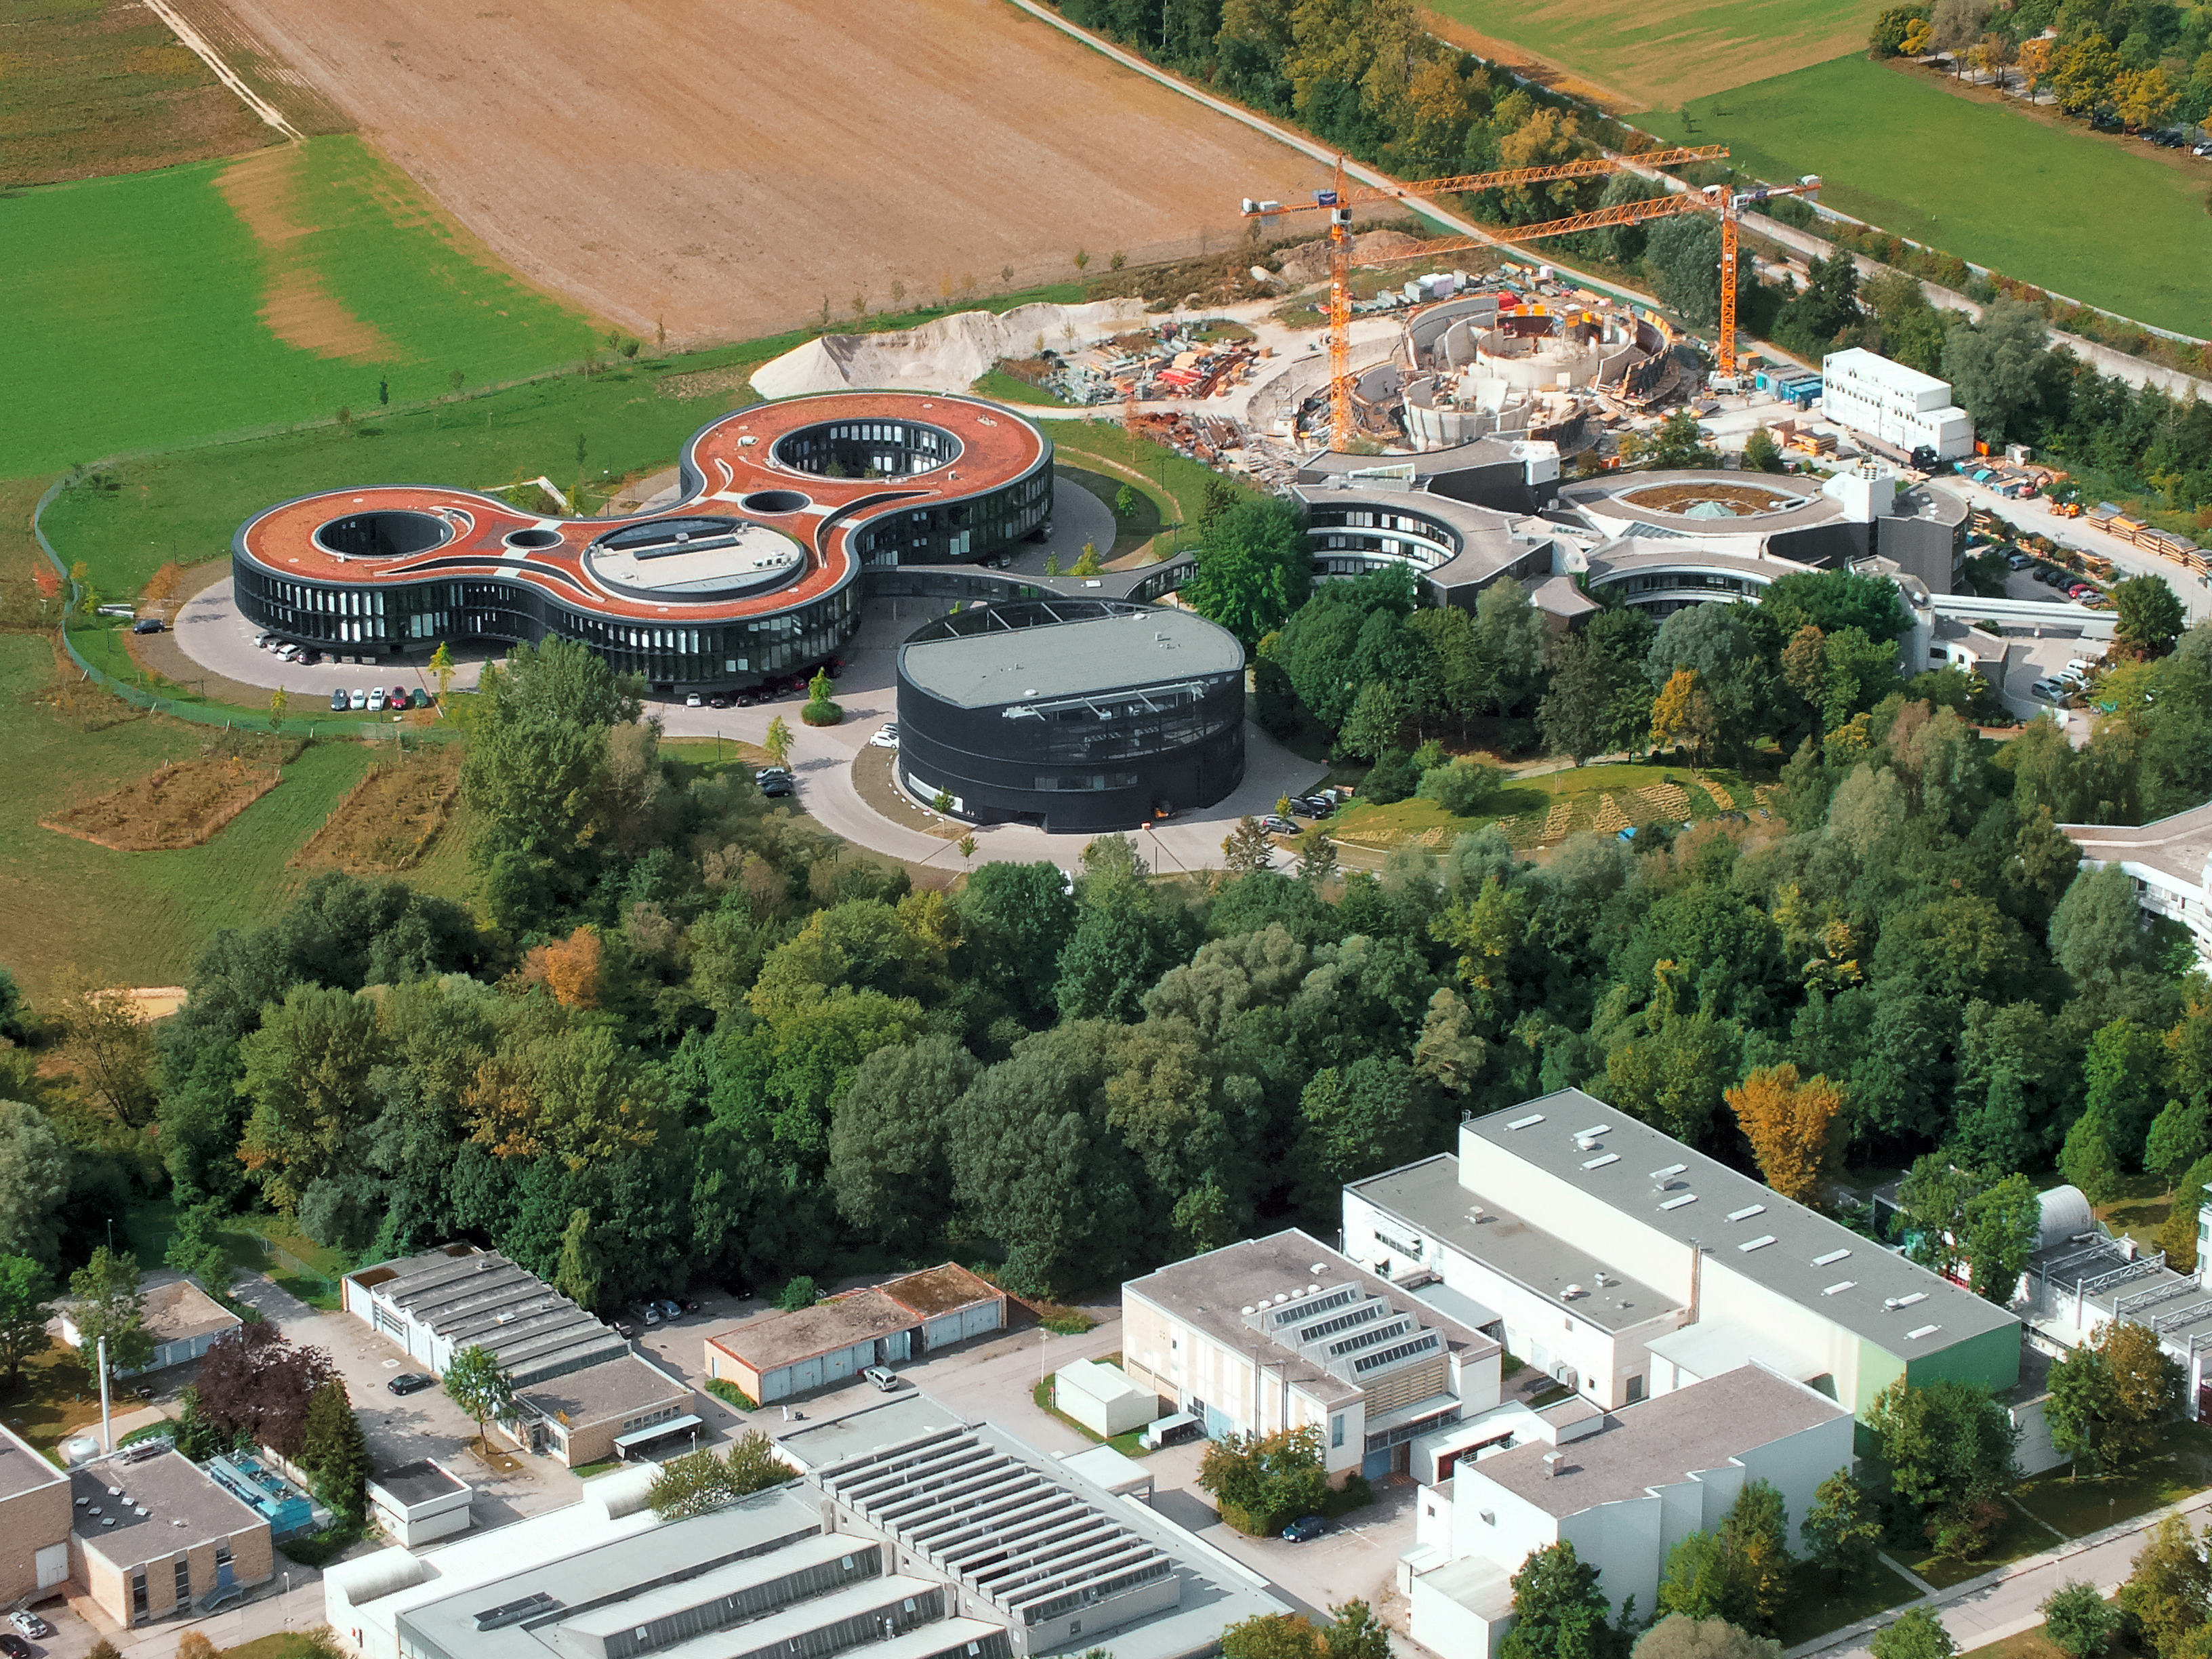

Aerial view of ESO Headquarters

In Garching bei München, nestled into the lush Bavarian landscape, are the ESO Headquarters and the ESO Supernova Planetarium & Visitor Centre, both of which are pictured in this incredible image from an ultralight plane.

The construction site of the ESO Supernova can be seen encircled by cranes to the upper right of this image. The original ESO Headquarters building can be seen below it, with the new extension building — identifiable through its distinct red roof — to its left.

The black, rounded building is the technical building, where work on new instruments is carried out.

Credit: ESO/E. Graf